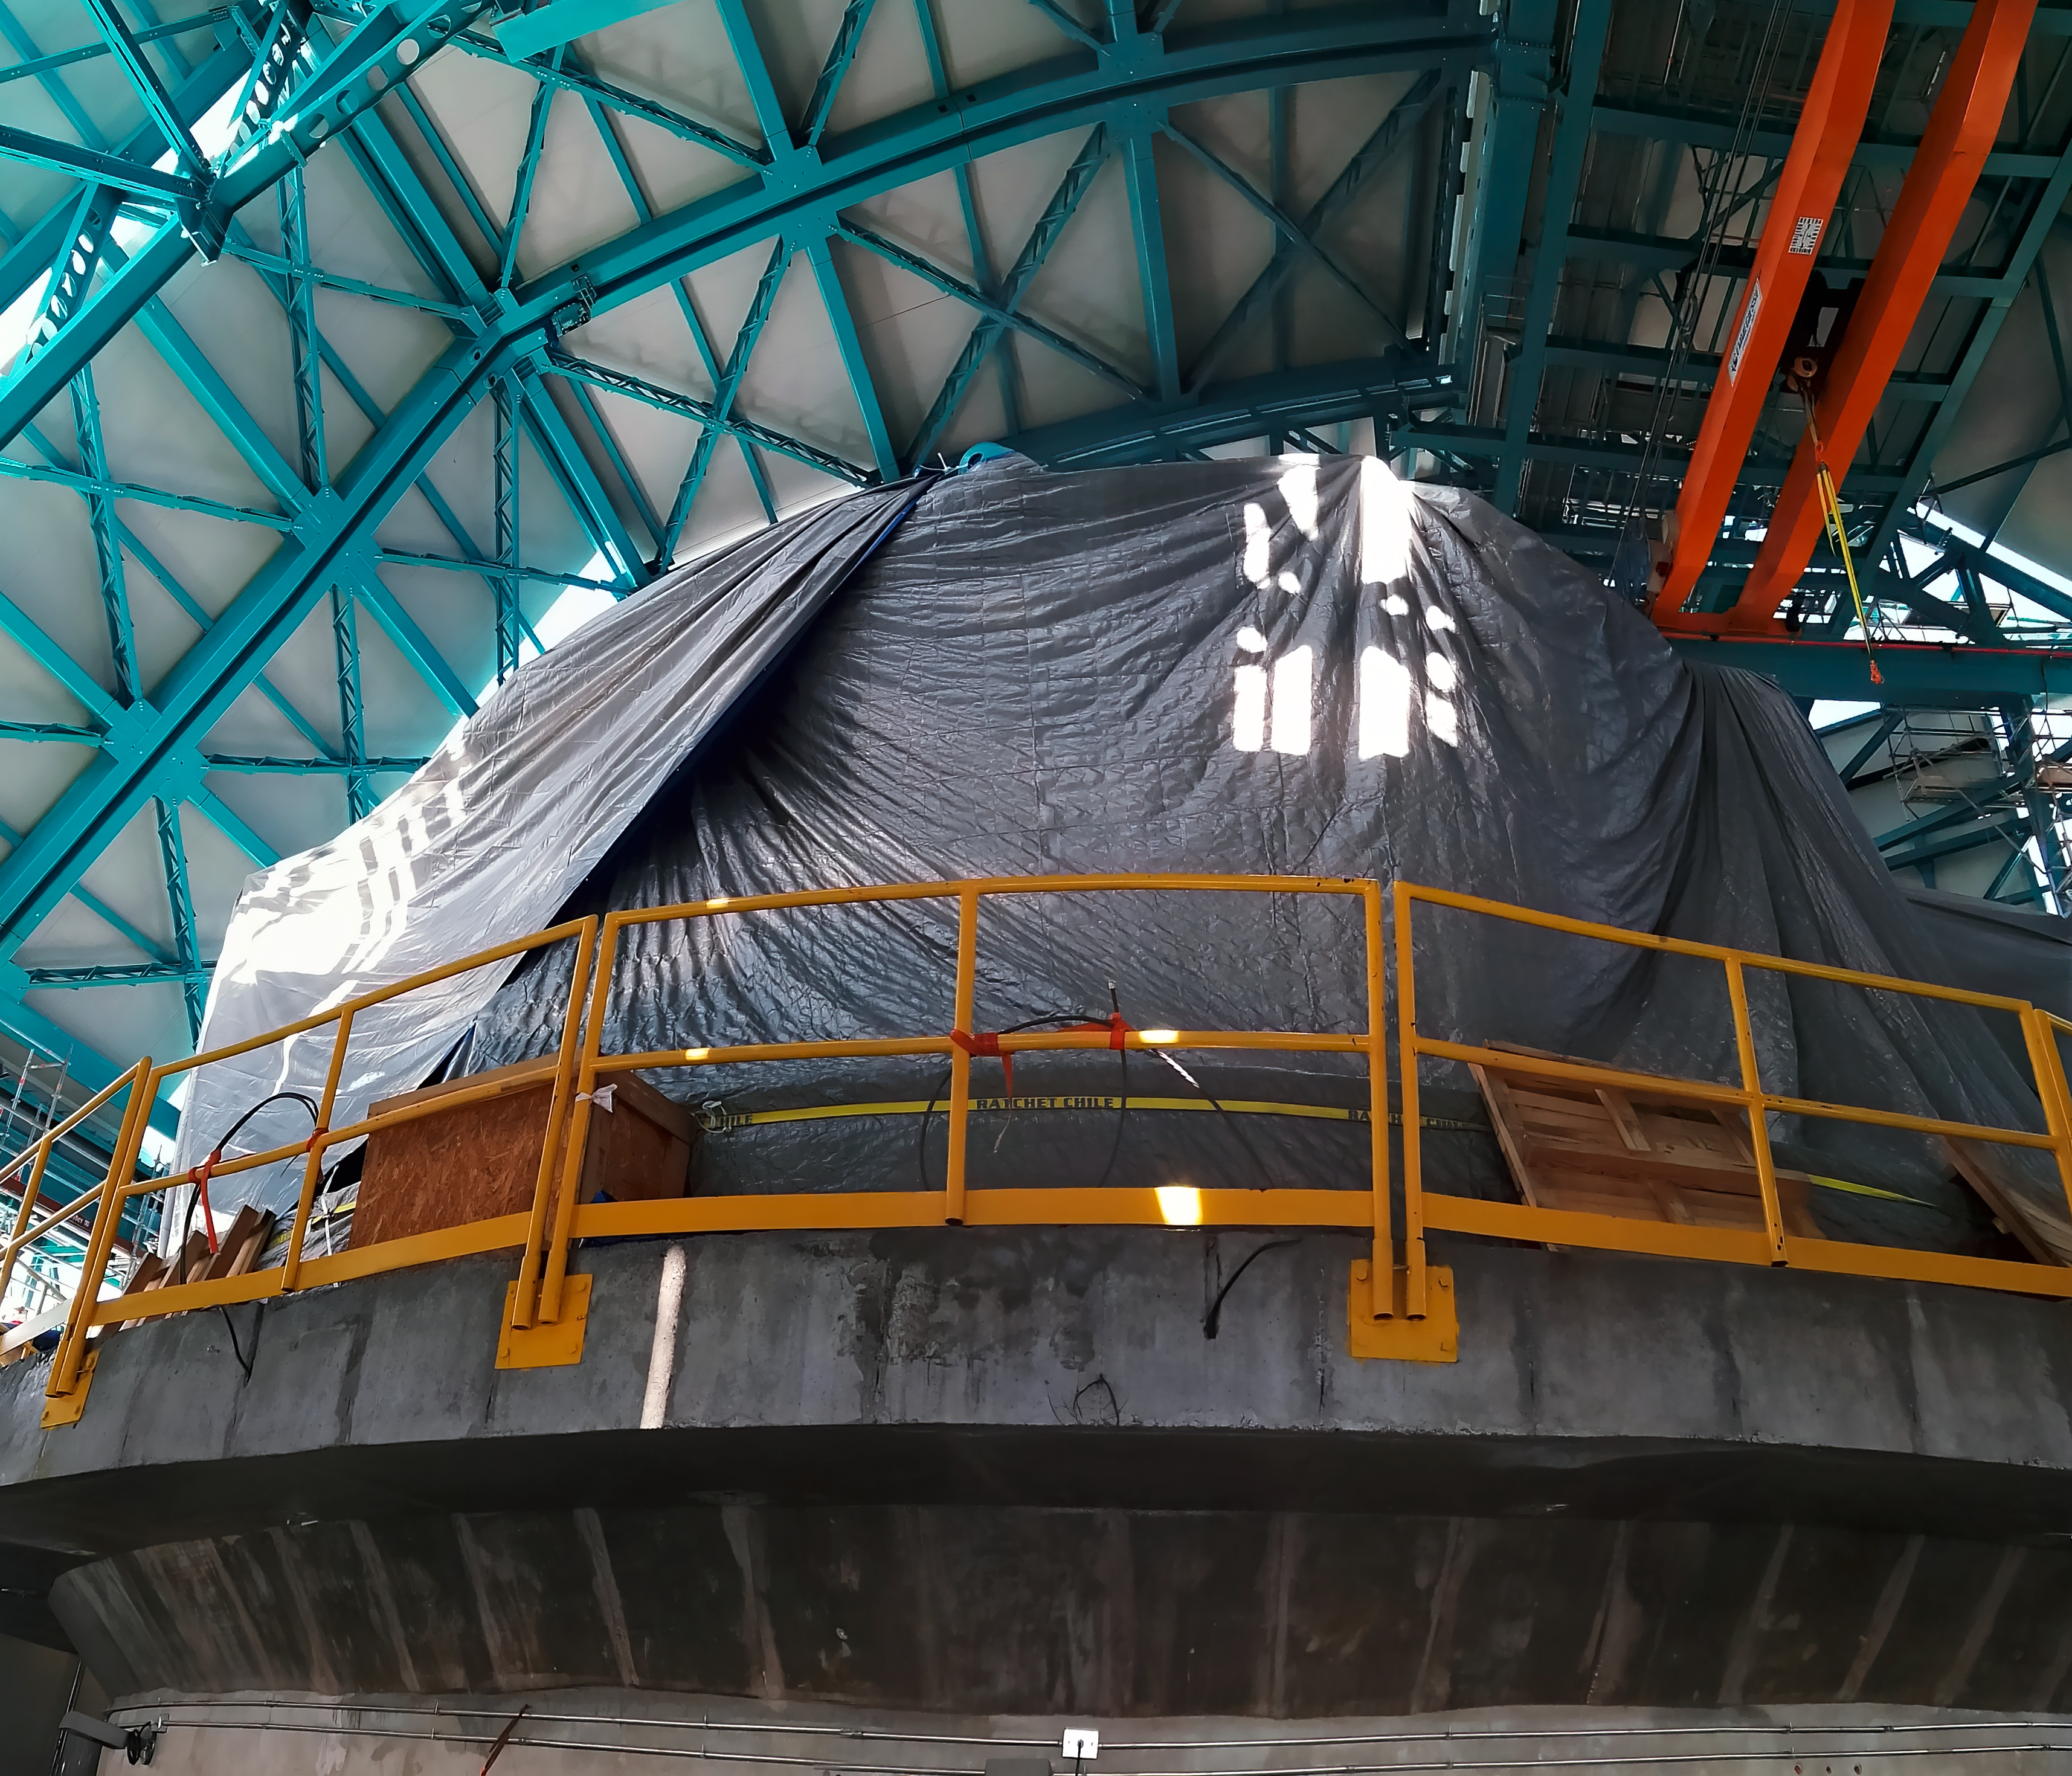

Rubin inspection trip on 11 August 2020

A mandatory quarantine was declared in the La Serena/Coquimbo region starting 29 July 2020. An end date was not announced, but the order will be reviewed weekly. The quarantine affects Rubin activities on the summit; although Rubin staff still has permission to perform equipment and facility inspections, we are limited to one visit per week, with a small team. Additional work that was planned, such as IT and electrical work, will be postponed until the quarantine order is lifted. This photo is from an inspection trip on 11 August 2020.

Credit: Rubin Obs/NSF/AURA